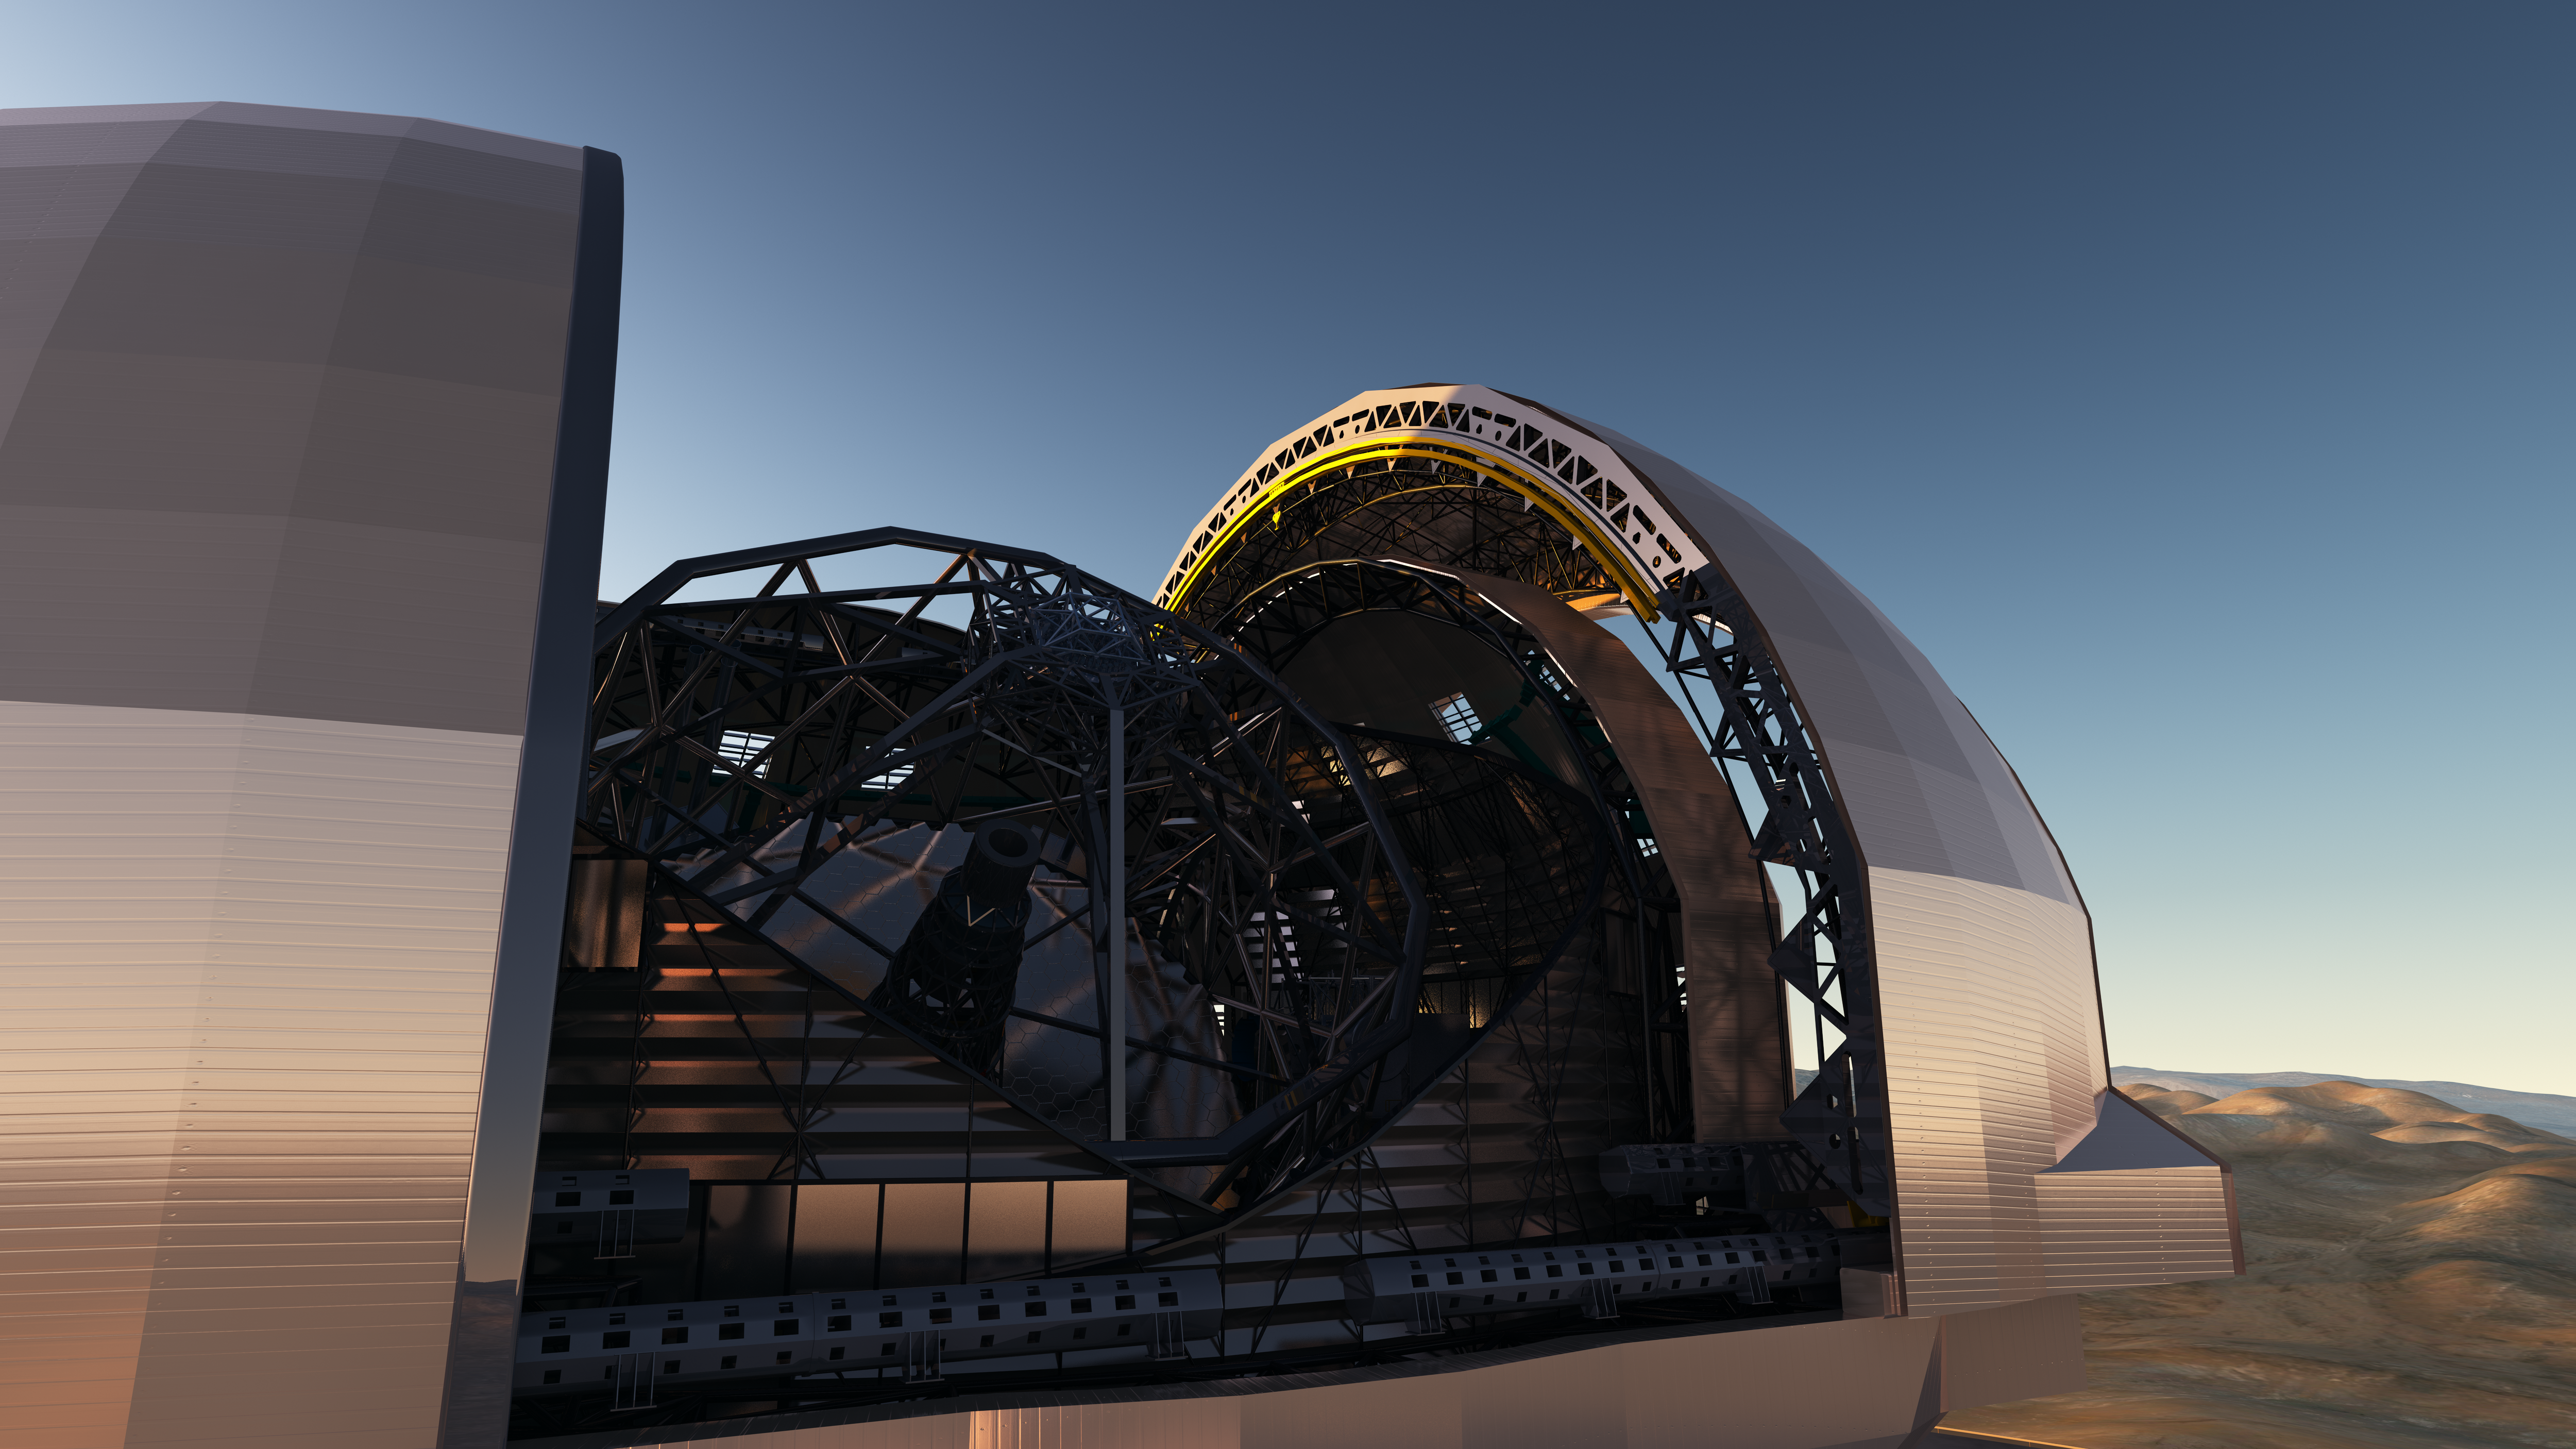

Artist’s impression of the European Extremely Large Telescope

Artist's impression of the European Extremely Large Telescope (E-ELT) in its enclosure on Cerro Armazones, a 3046-metre mountaintop in Chile's Atacama Desert. The 39-metre E-ELT will be the largest optical/infrared telescope in the world — the world's biggest eye on the sky. Operations are planned to start early in the next decade, and the E-ELT will tackle some of the biggest scientific challenges of our time.

The design for the E-ELT shown here is preliminary.

Credit: ESO/L. Calçada